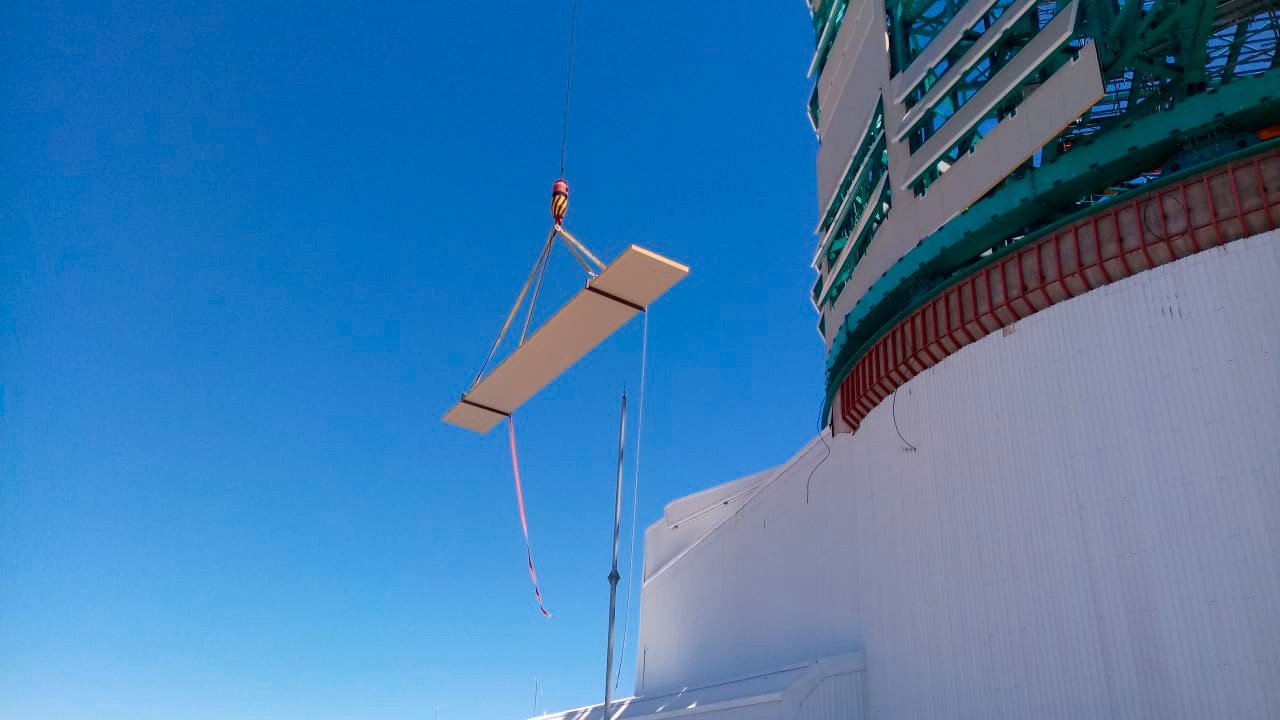

Cladding Work

Lots of new cladding has been added to the Rubin Observatory Dome, and refinements are being made on the provisional bridge crane in anticipation of a final check-out this week. This progress will enable the team from vendor Asturfeito to resume work on the Telescope Mount Assembly as planned.

Credit: Rubin Observatory/NSF/AURA